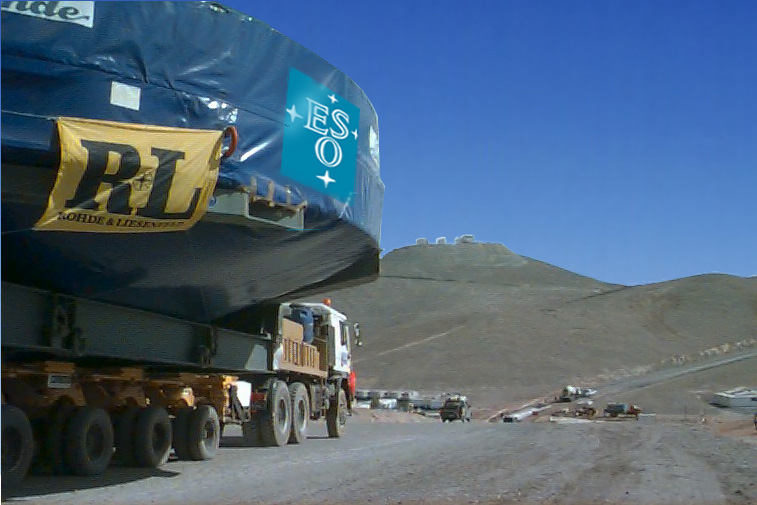

Arrival at Paranal

Arrival at Paranal. After two days on the road, the heavy transport enters the base camp at the foot of the Paranal mountain. The four large structures visible at the mountain top are the enclosures for the four 8.2-m telescopes.

Credit: ESO